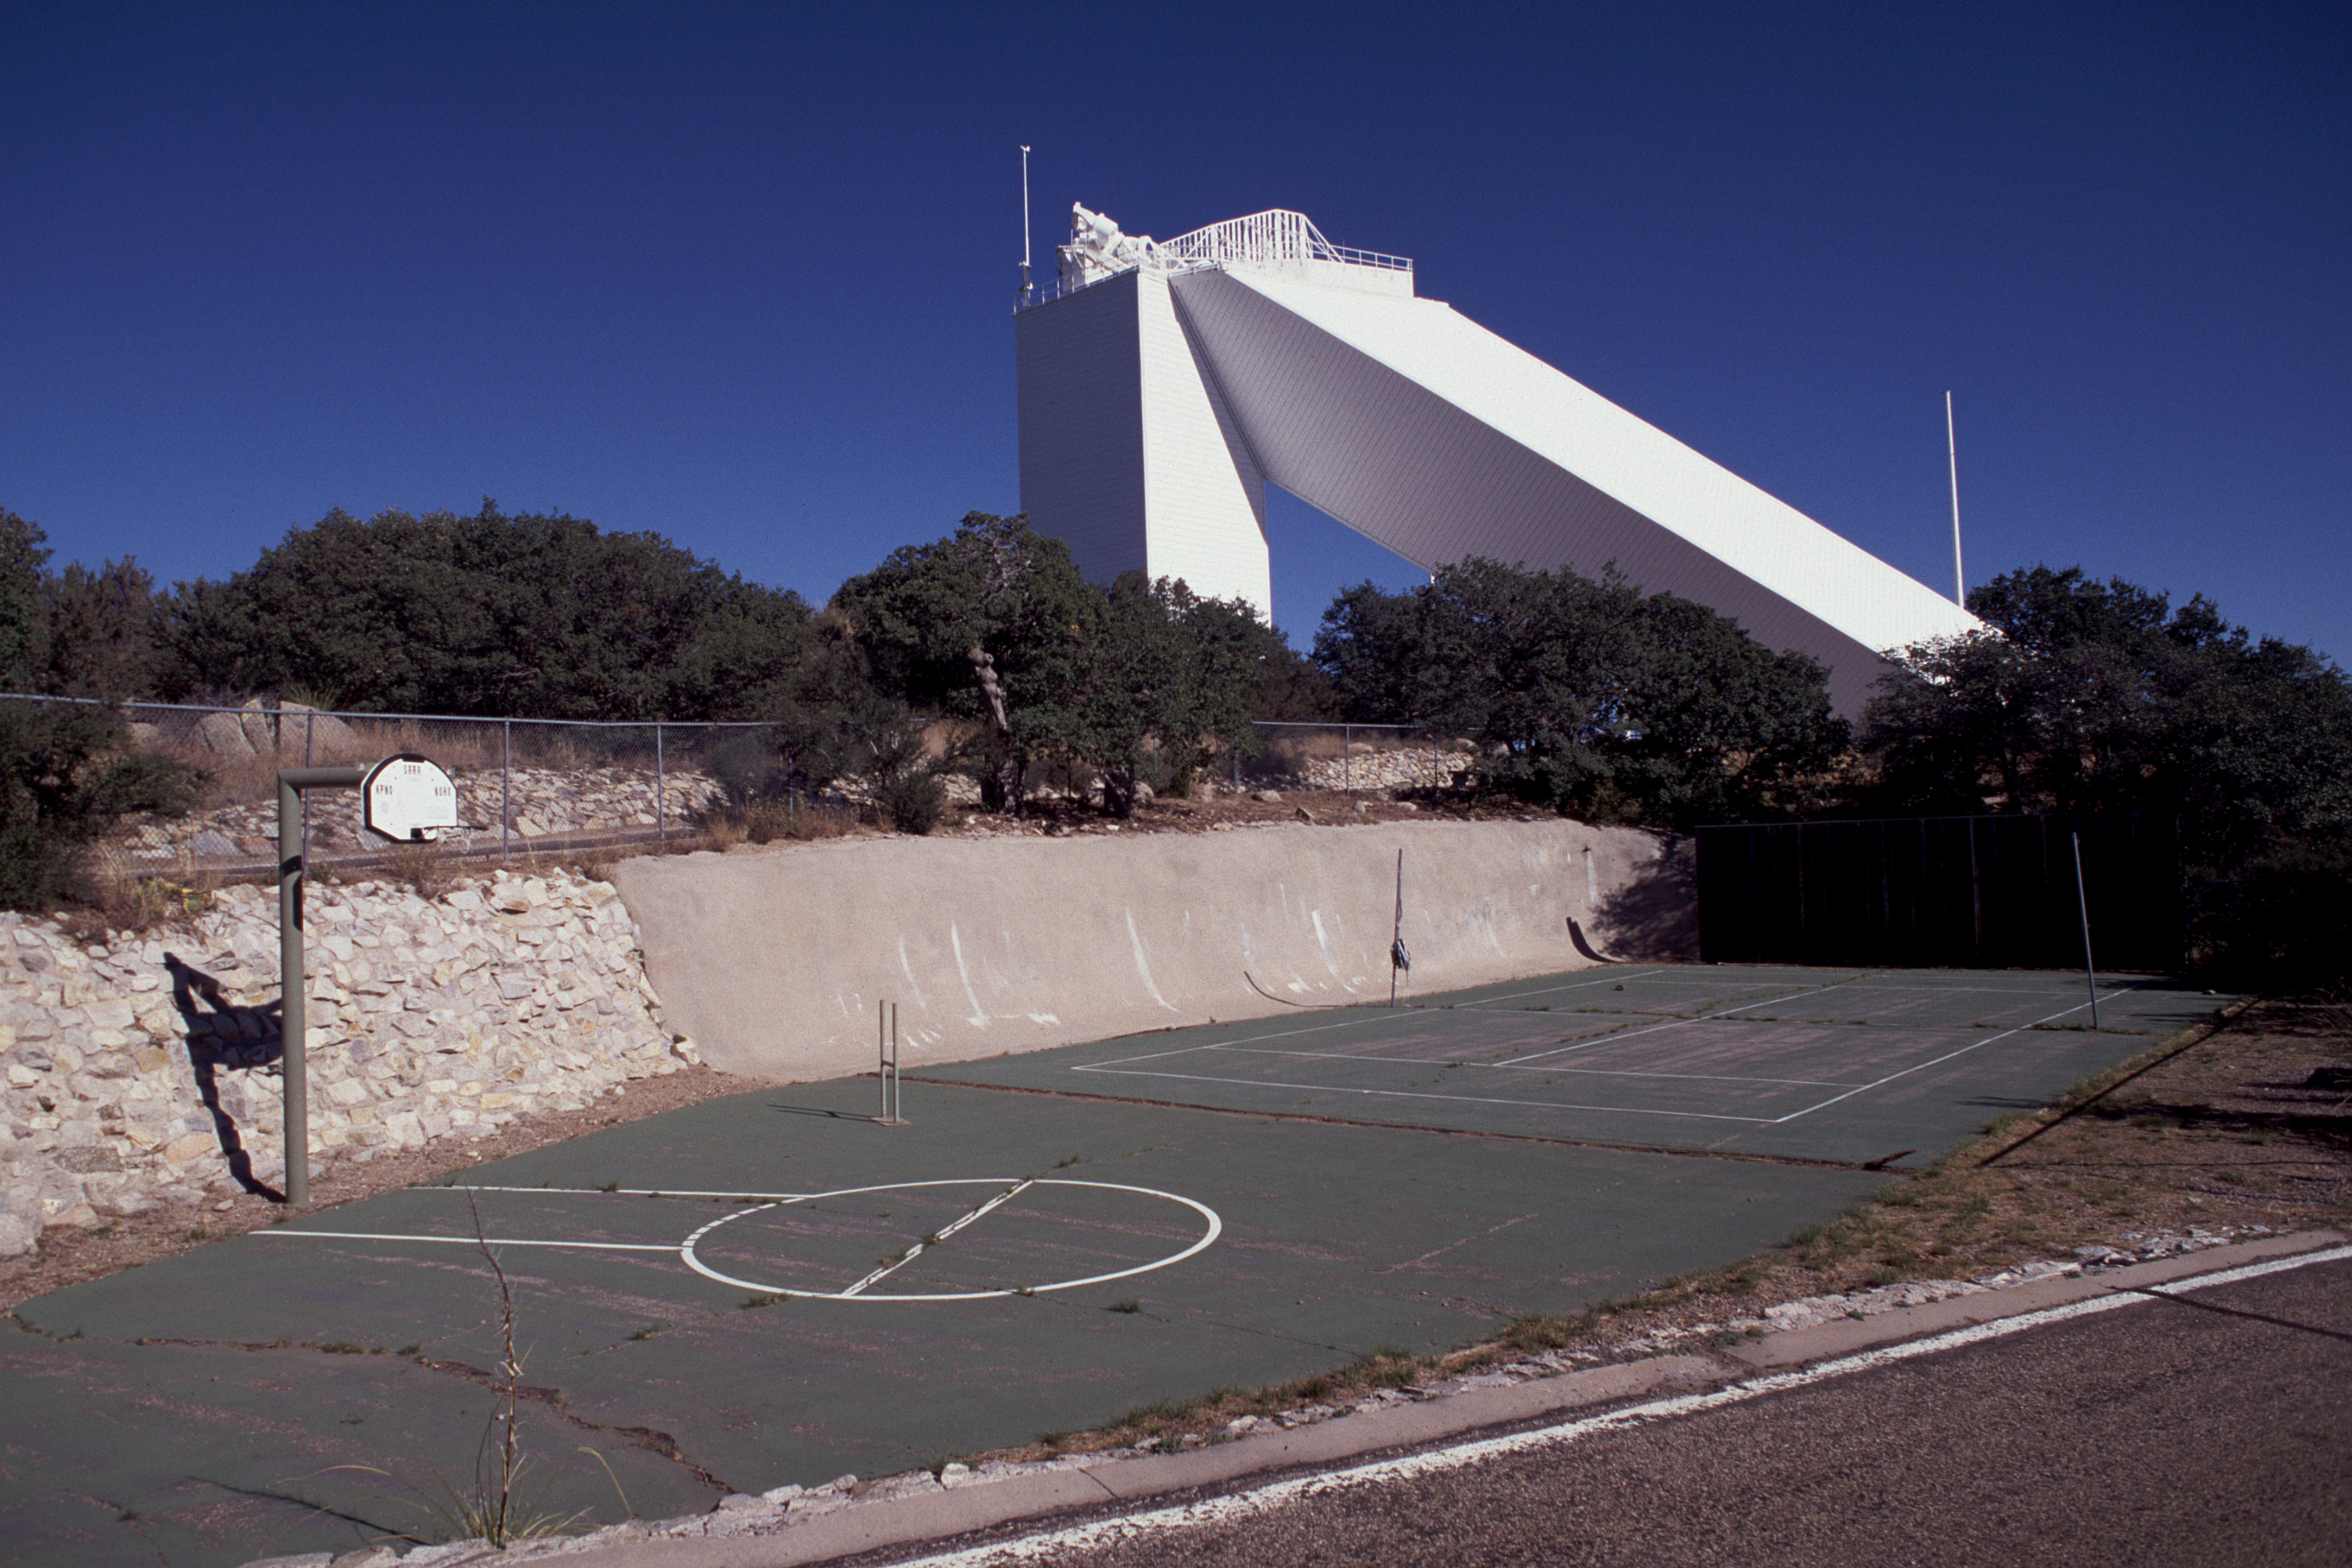

The McMath-Pierce Solar Facility

The McMath-Pierce Solar Facility on Kitt Peak, as seen from the volley ball court.

Credit: NOIRLab/NSF/AURA